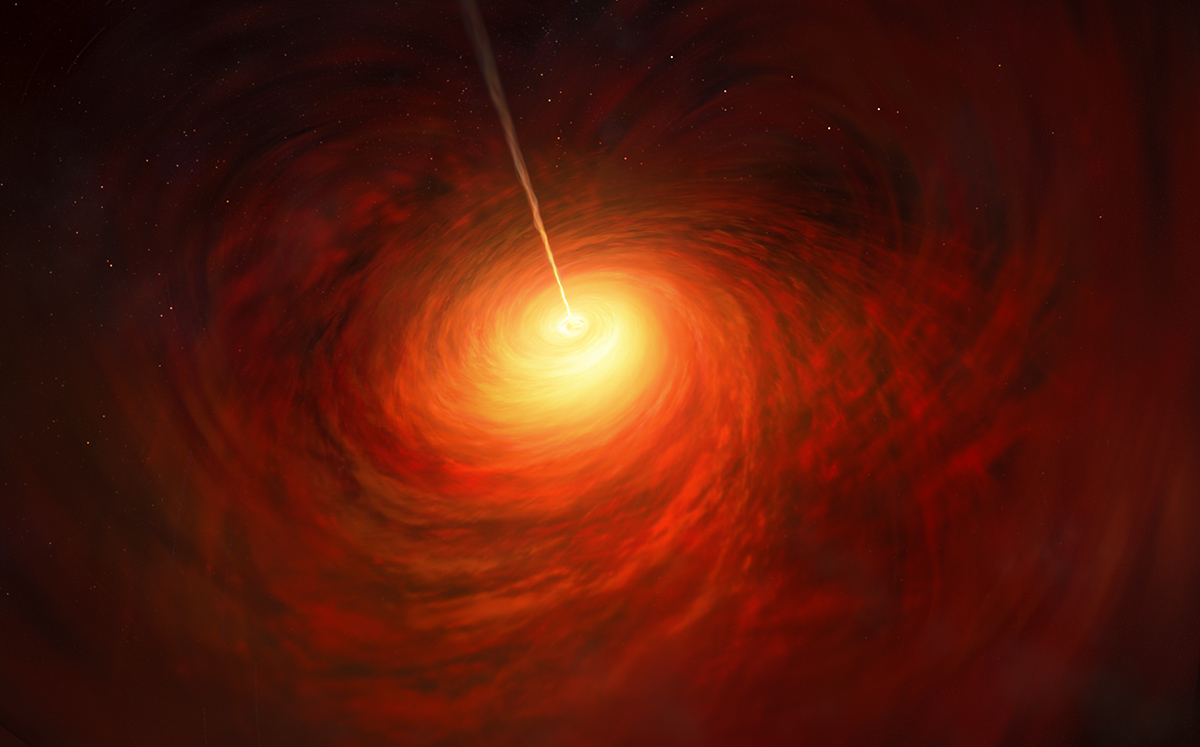

Artist’s impression of the Black Hole at the heart of M87

This artist’s impression depicts the black hole at the heart of the enormous elliptical galaxy Messier 87 (M87). This black hole was chosen as the object of paradigm-shifting observations by the Event Horizon Telescope. The superheated material surrounding the black hole is shown, as is the relativistic jet launched by M87’s black hole.

Credit: ESO/M. Kornmesser